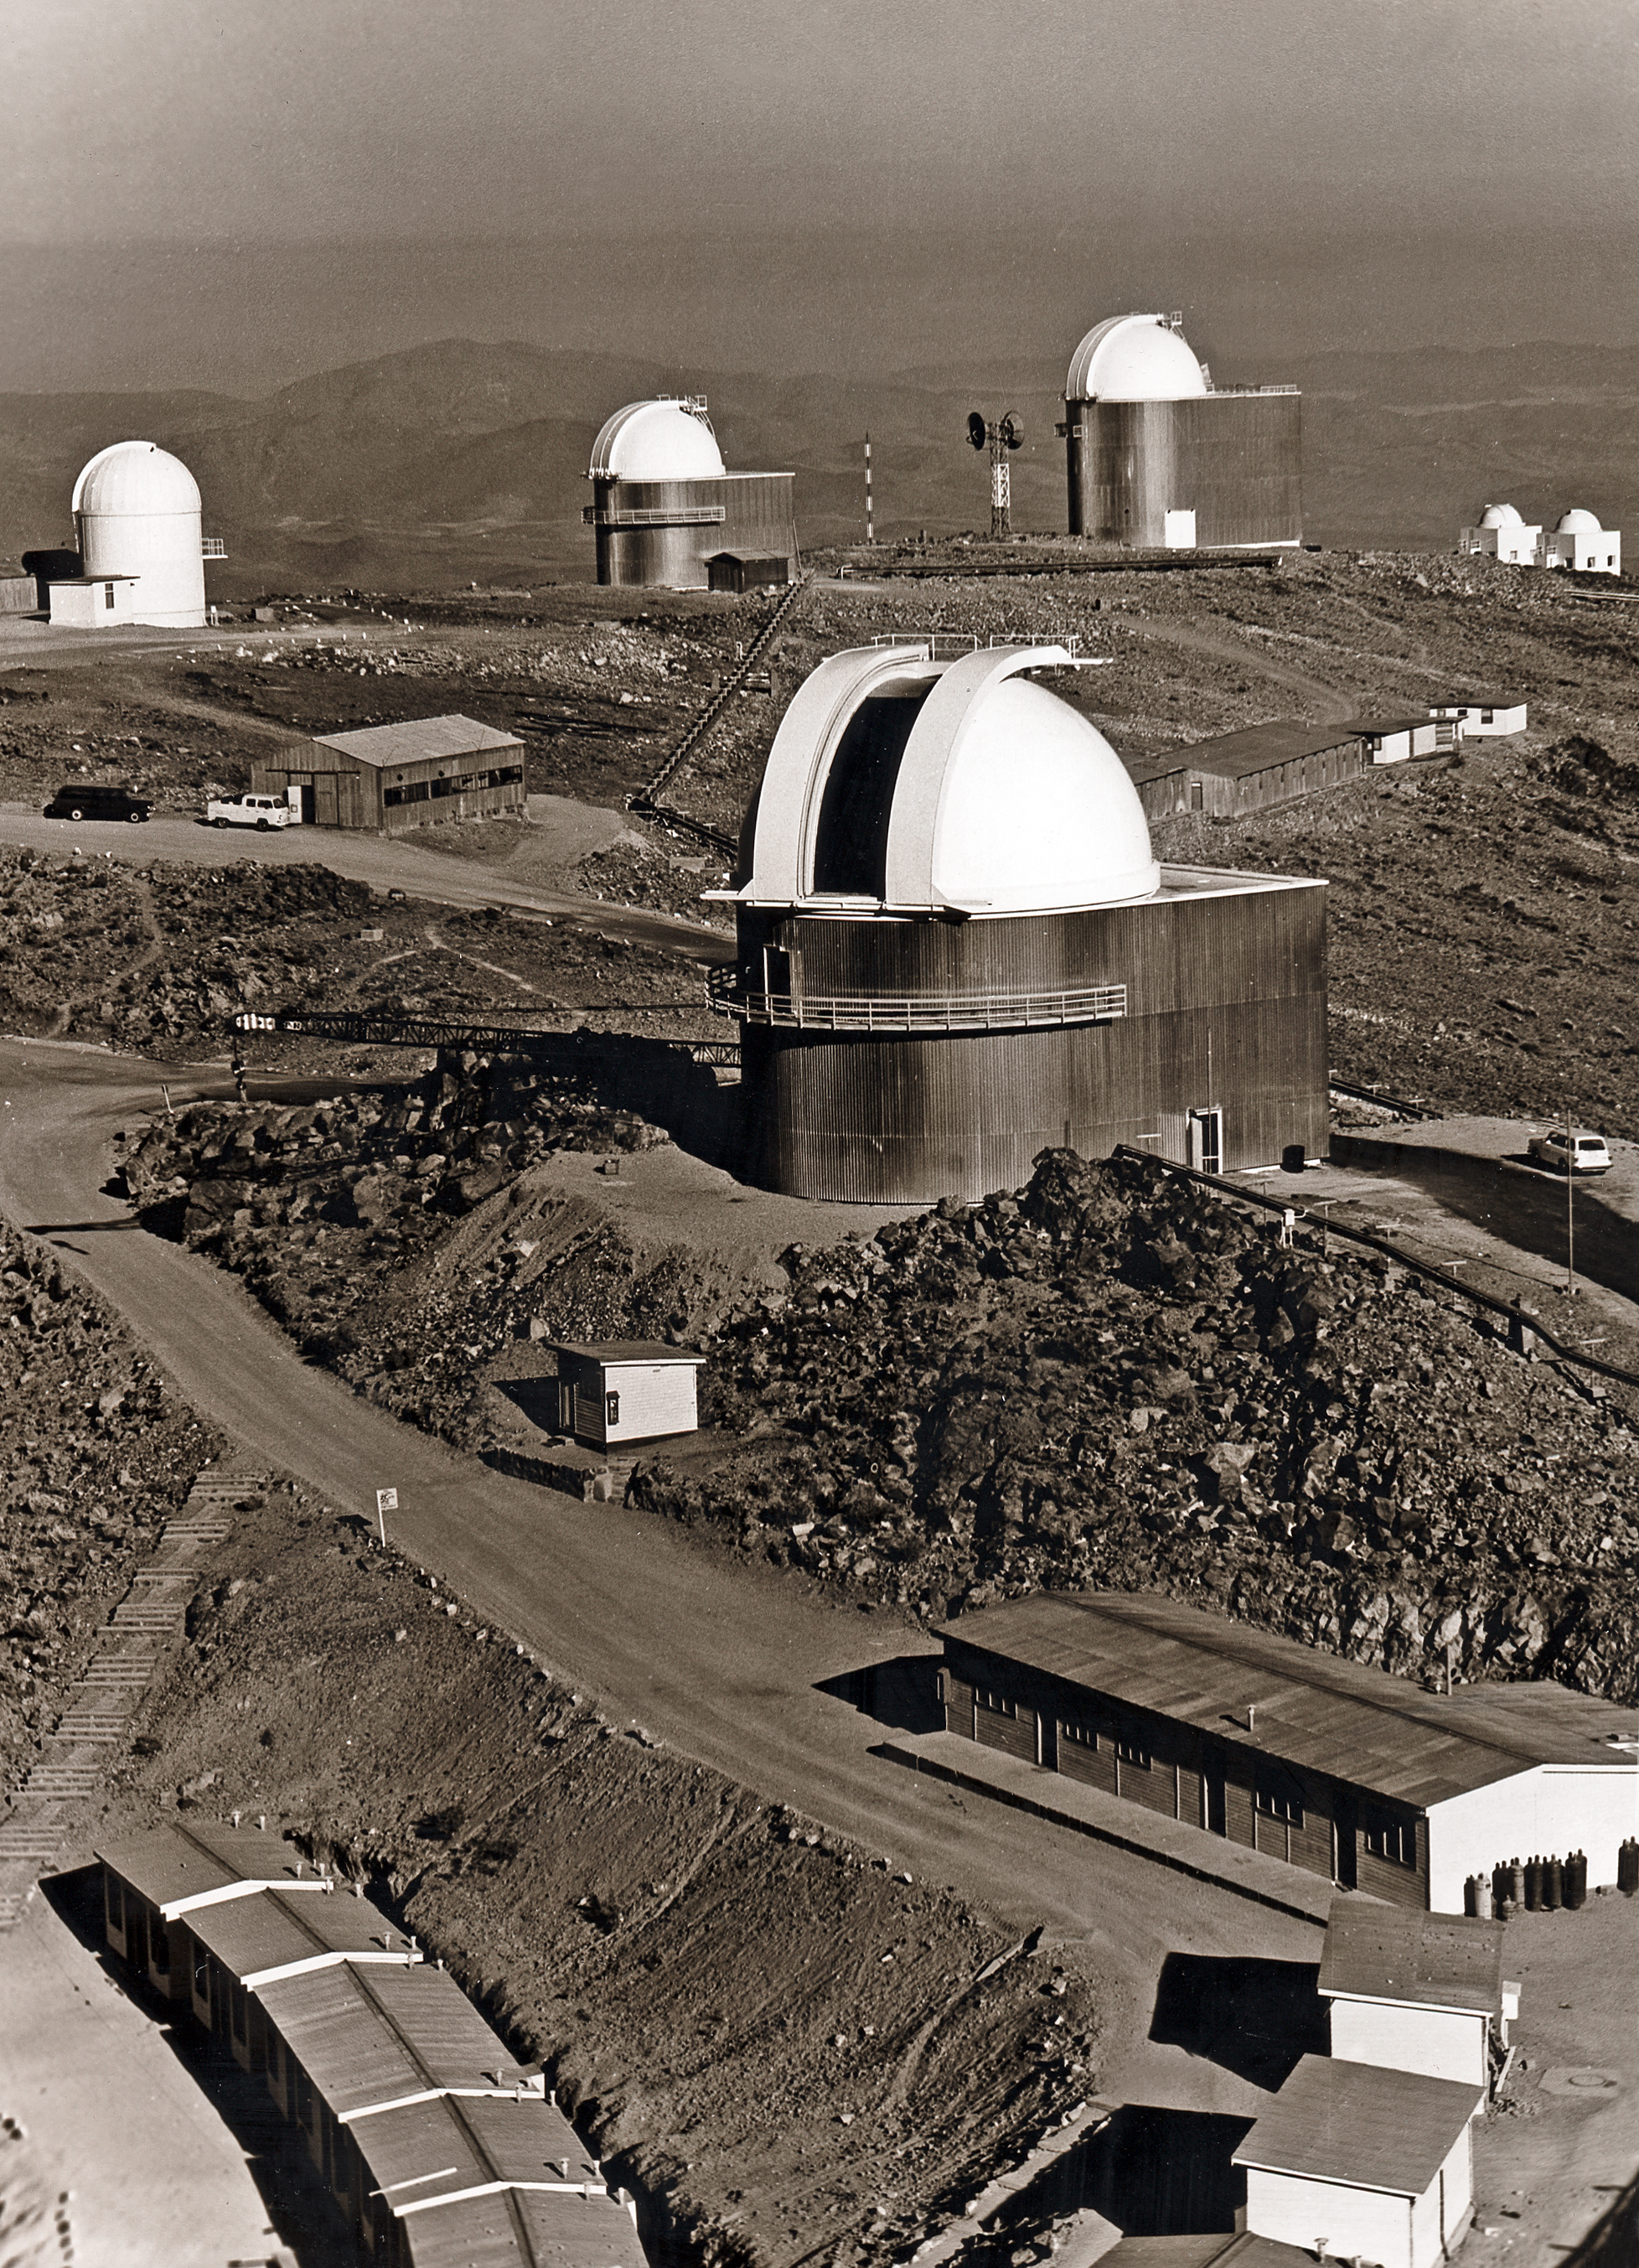

The La Silla Observatory in about 1976

A view over the middle part of the La Silla Observatory site. This picture was taken in about 1976.

Credit: ESO